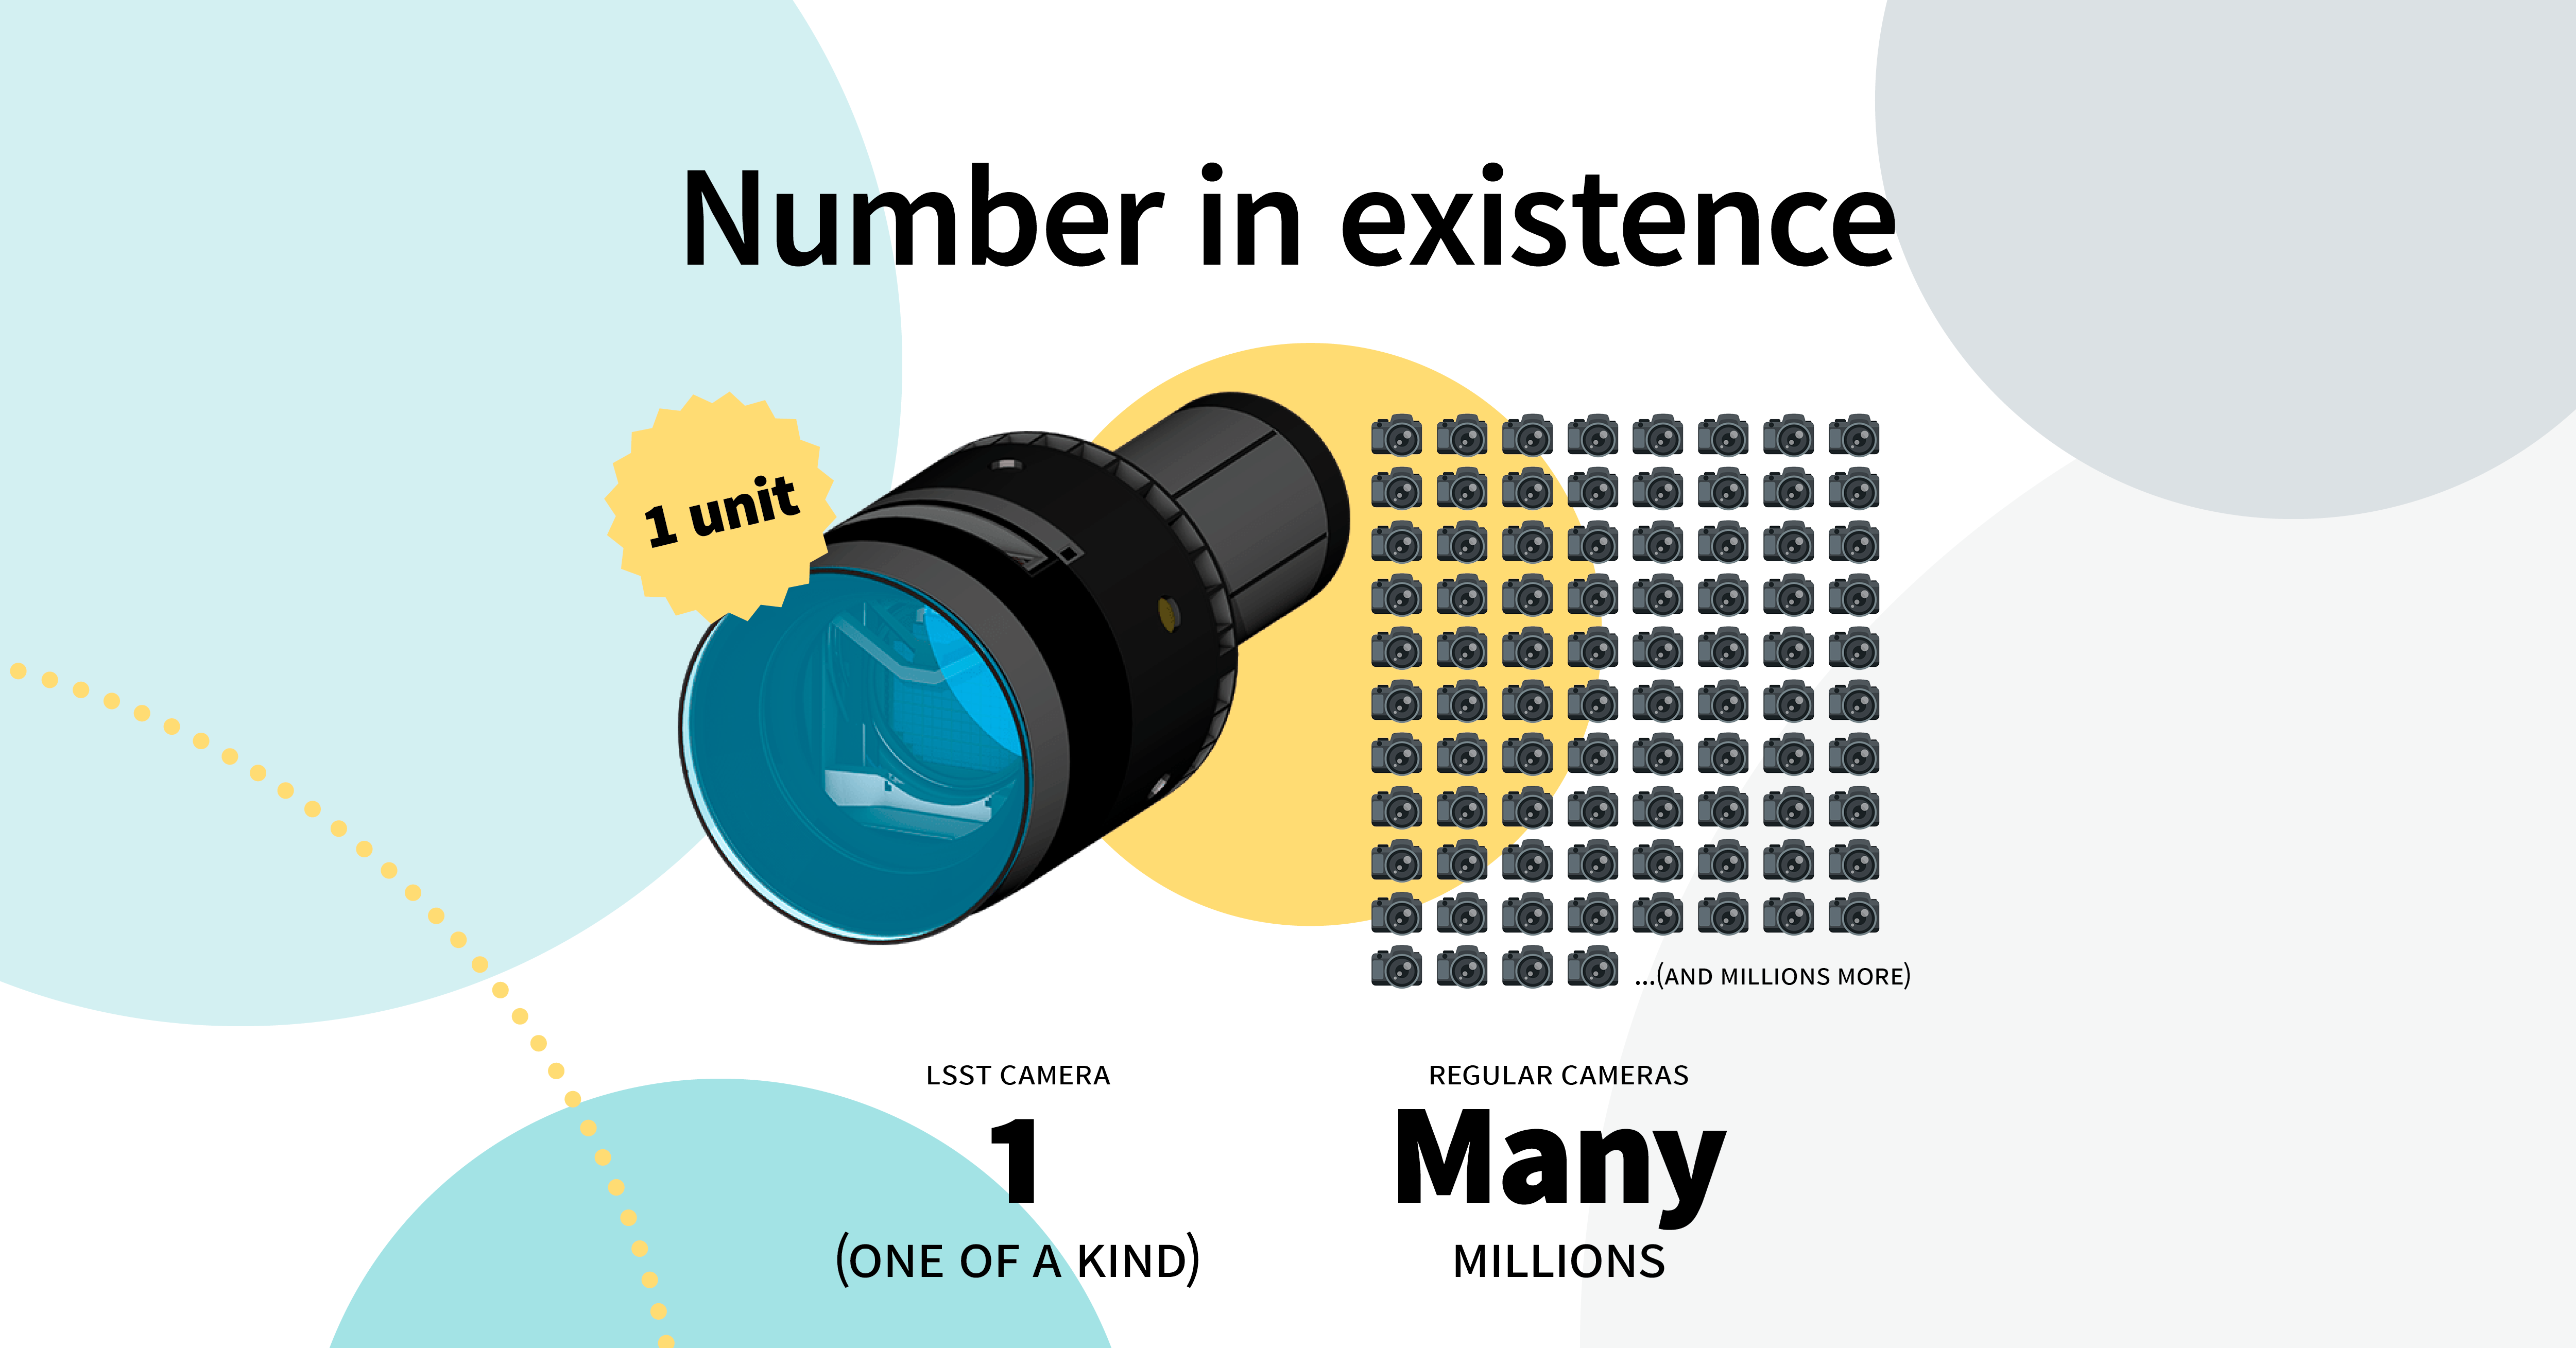

LSST Camera Illustration

Educational illustration of the Rubin Observatory LSST Camera.

Credit: RubinObs/NOIRLab/SLAC/NSF/DOE/AURA/J. Pinto